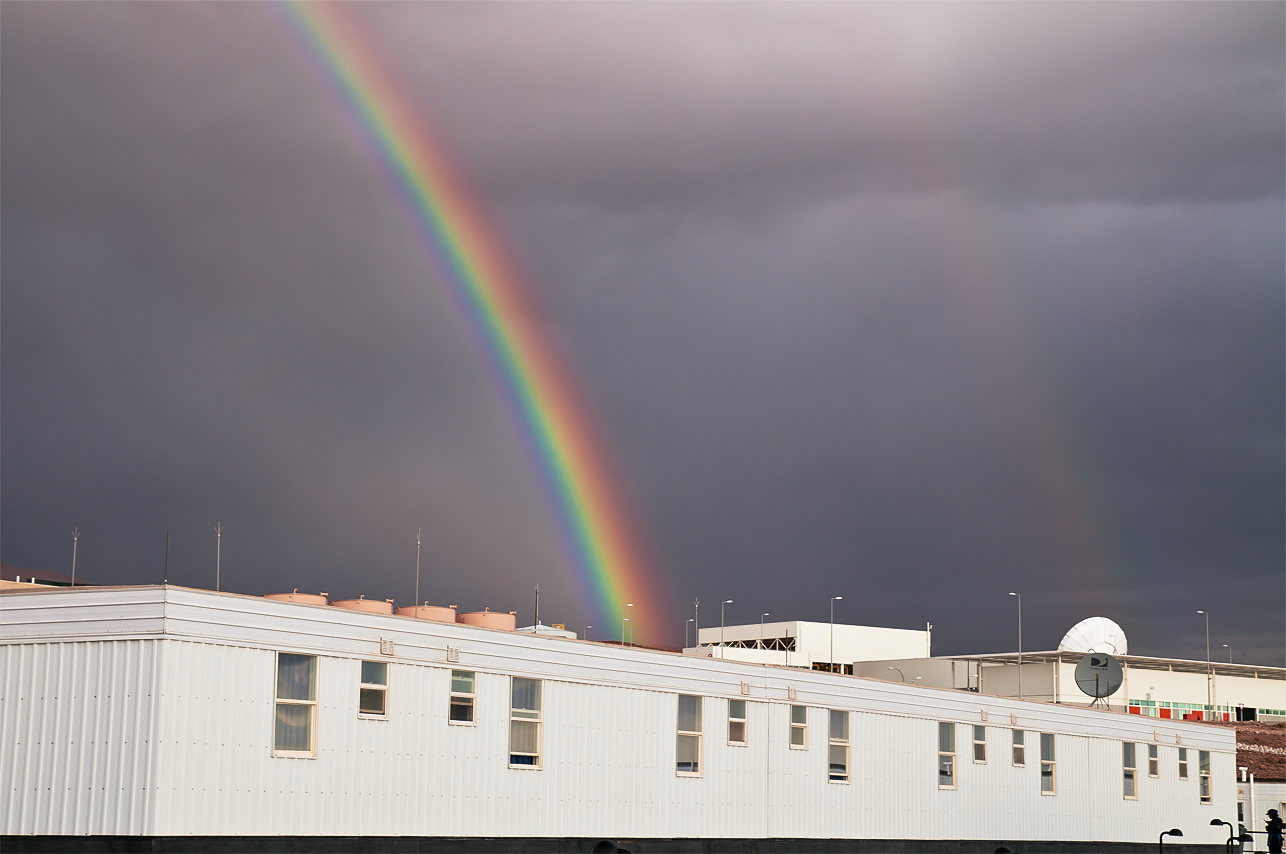

Rainbow over the ALMA site

Unusual double rainbow over the OSF, the ALMA Operational Support Facility, located on the road to Chajnantor. The ALMA site is one of the driest places on Earth. However, storms exceptionally occur during the so called “Altiplanic winter”.

Credit: A. Caproni (ESO)/ALMA (ESO/NAOJ/NRAO)